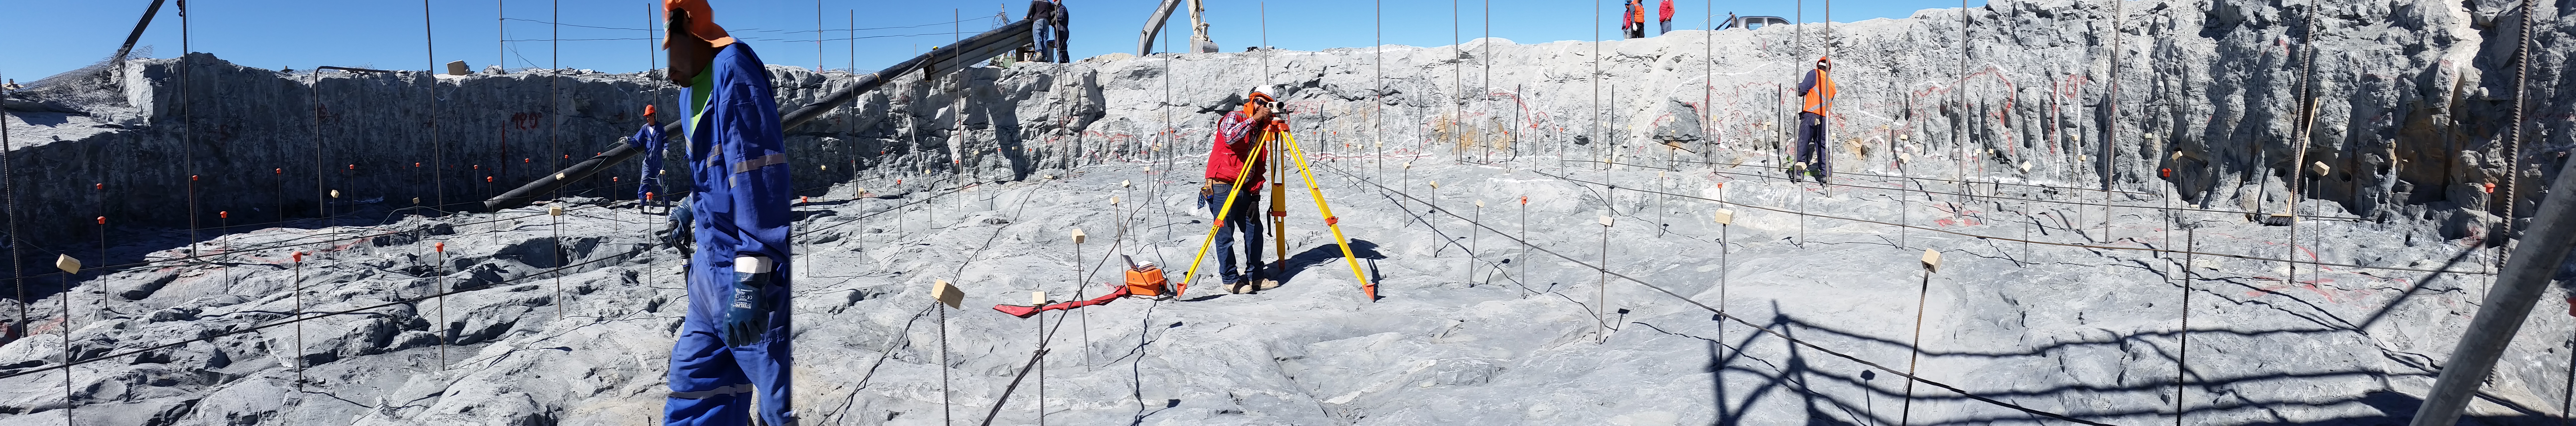

First week of February Collection 2016

Panoramic view

Credit: Rubin Observatory/NSF/AURA